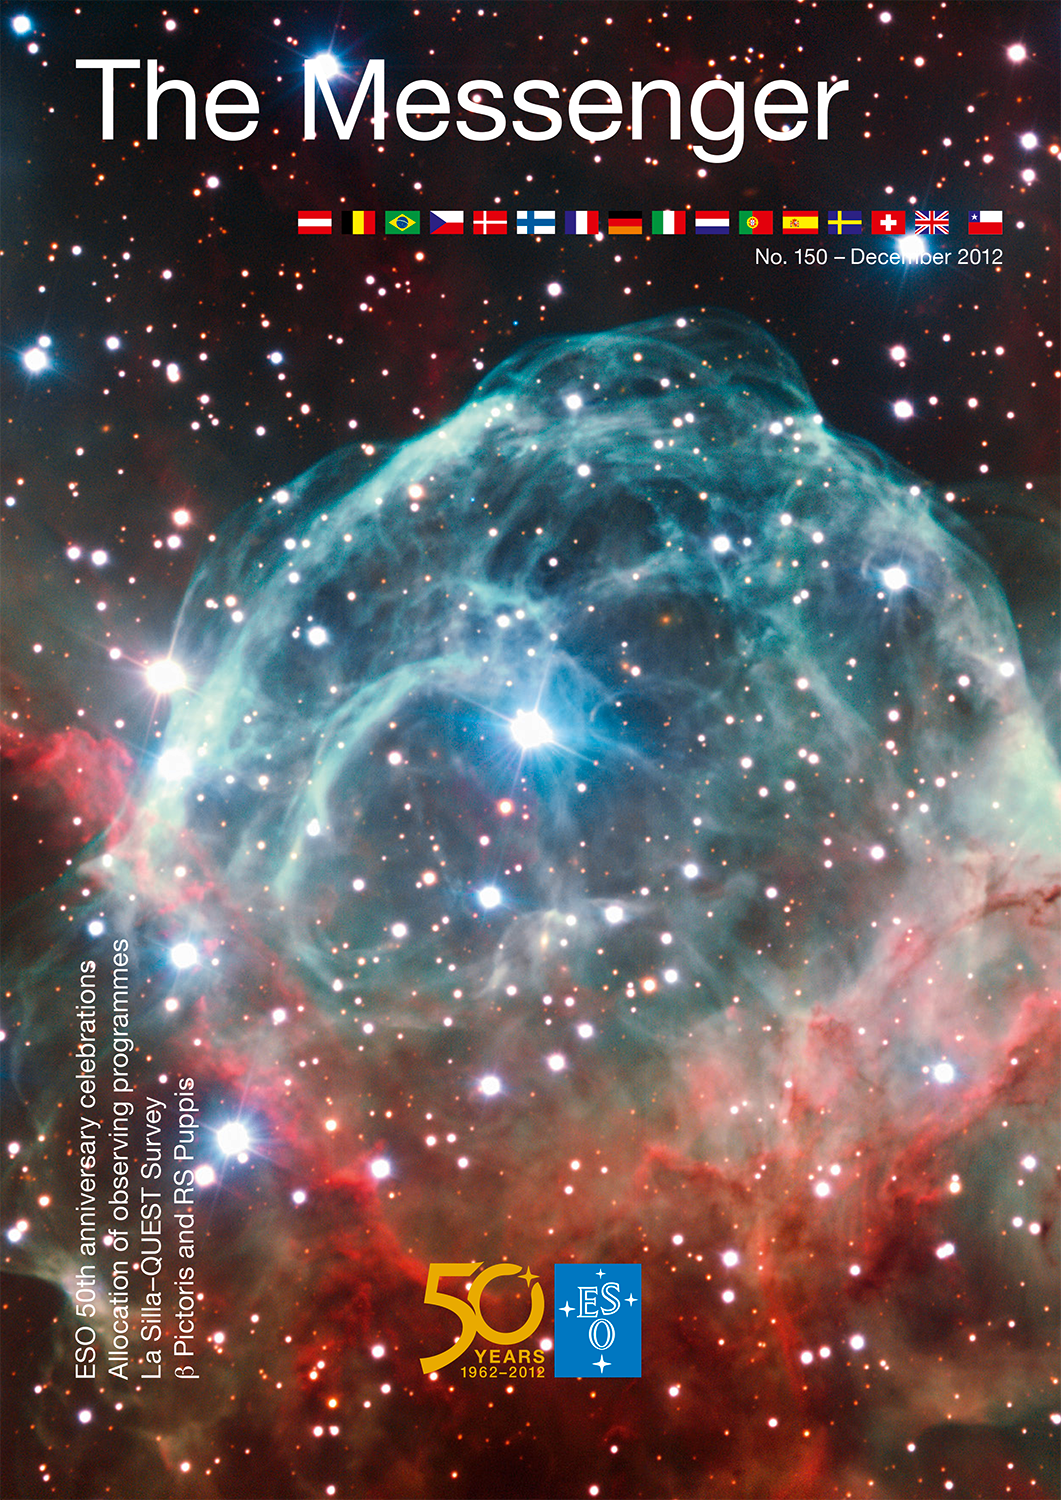

Cover of The Messenger No. 150

Cover of The Messenger 150. Read more on ann12102.

Credit: ESO